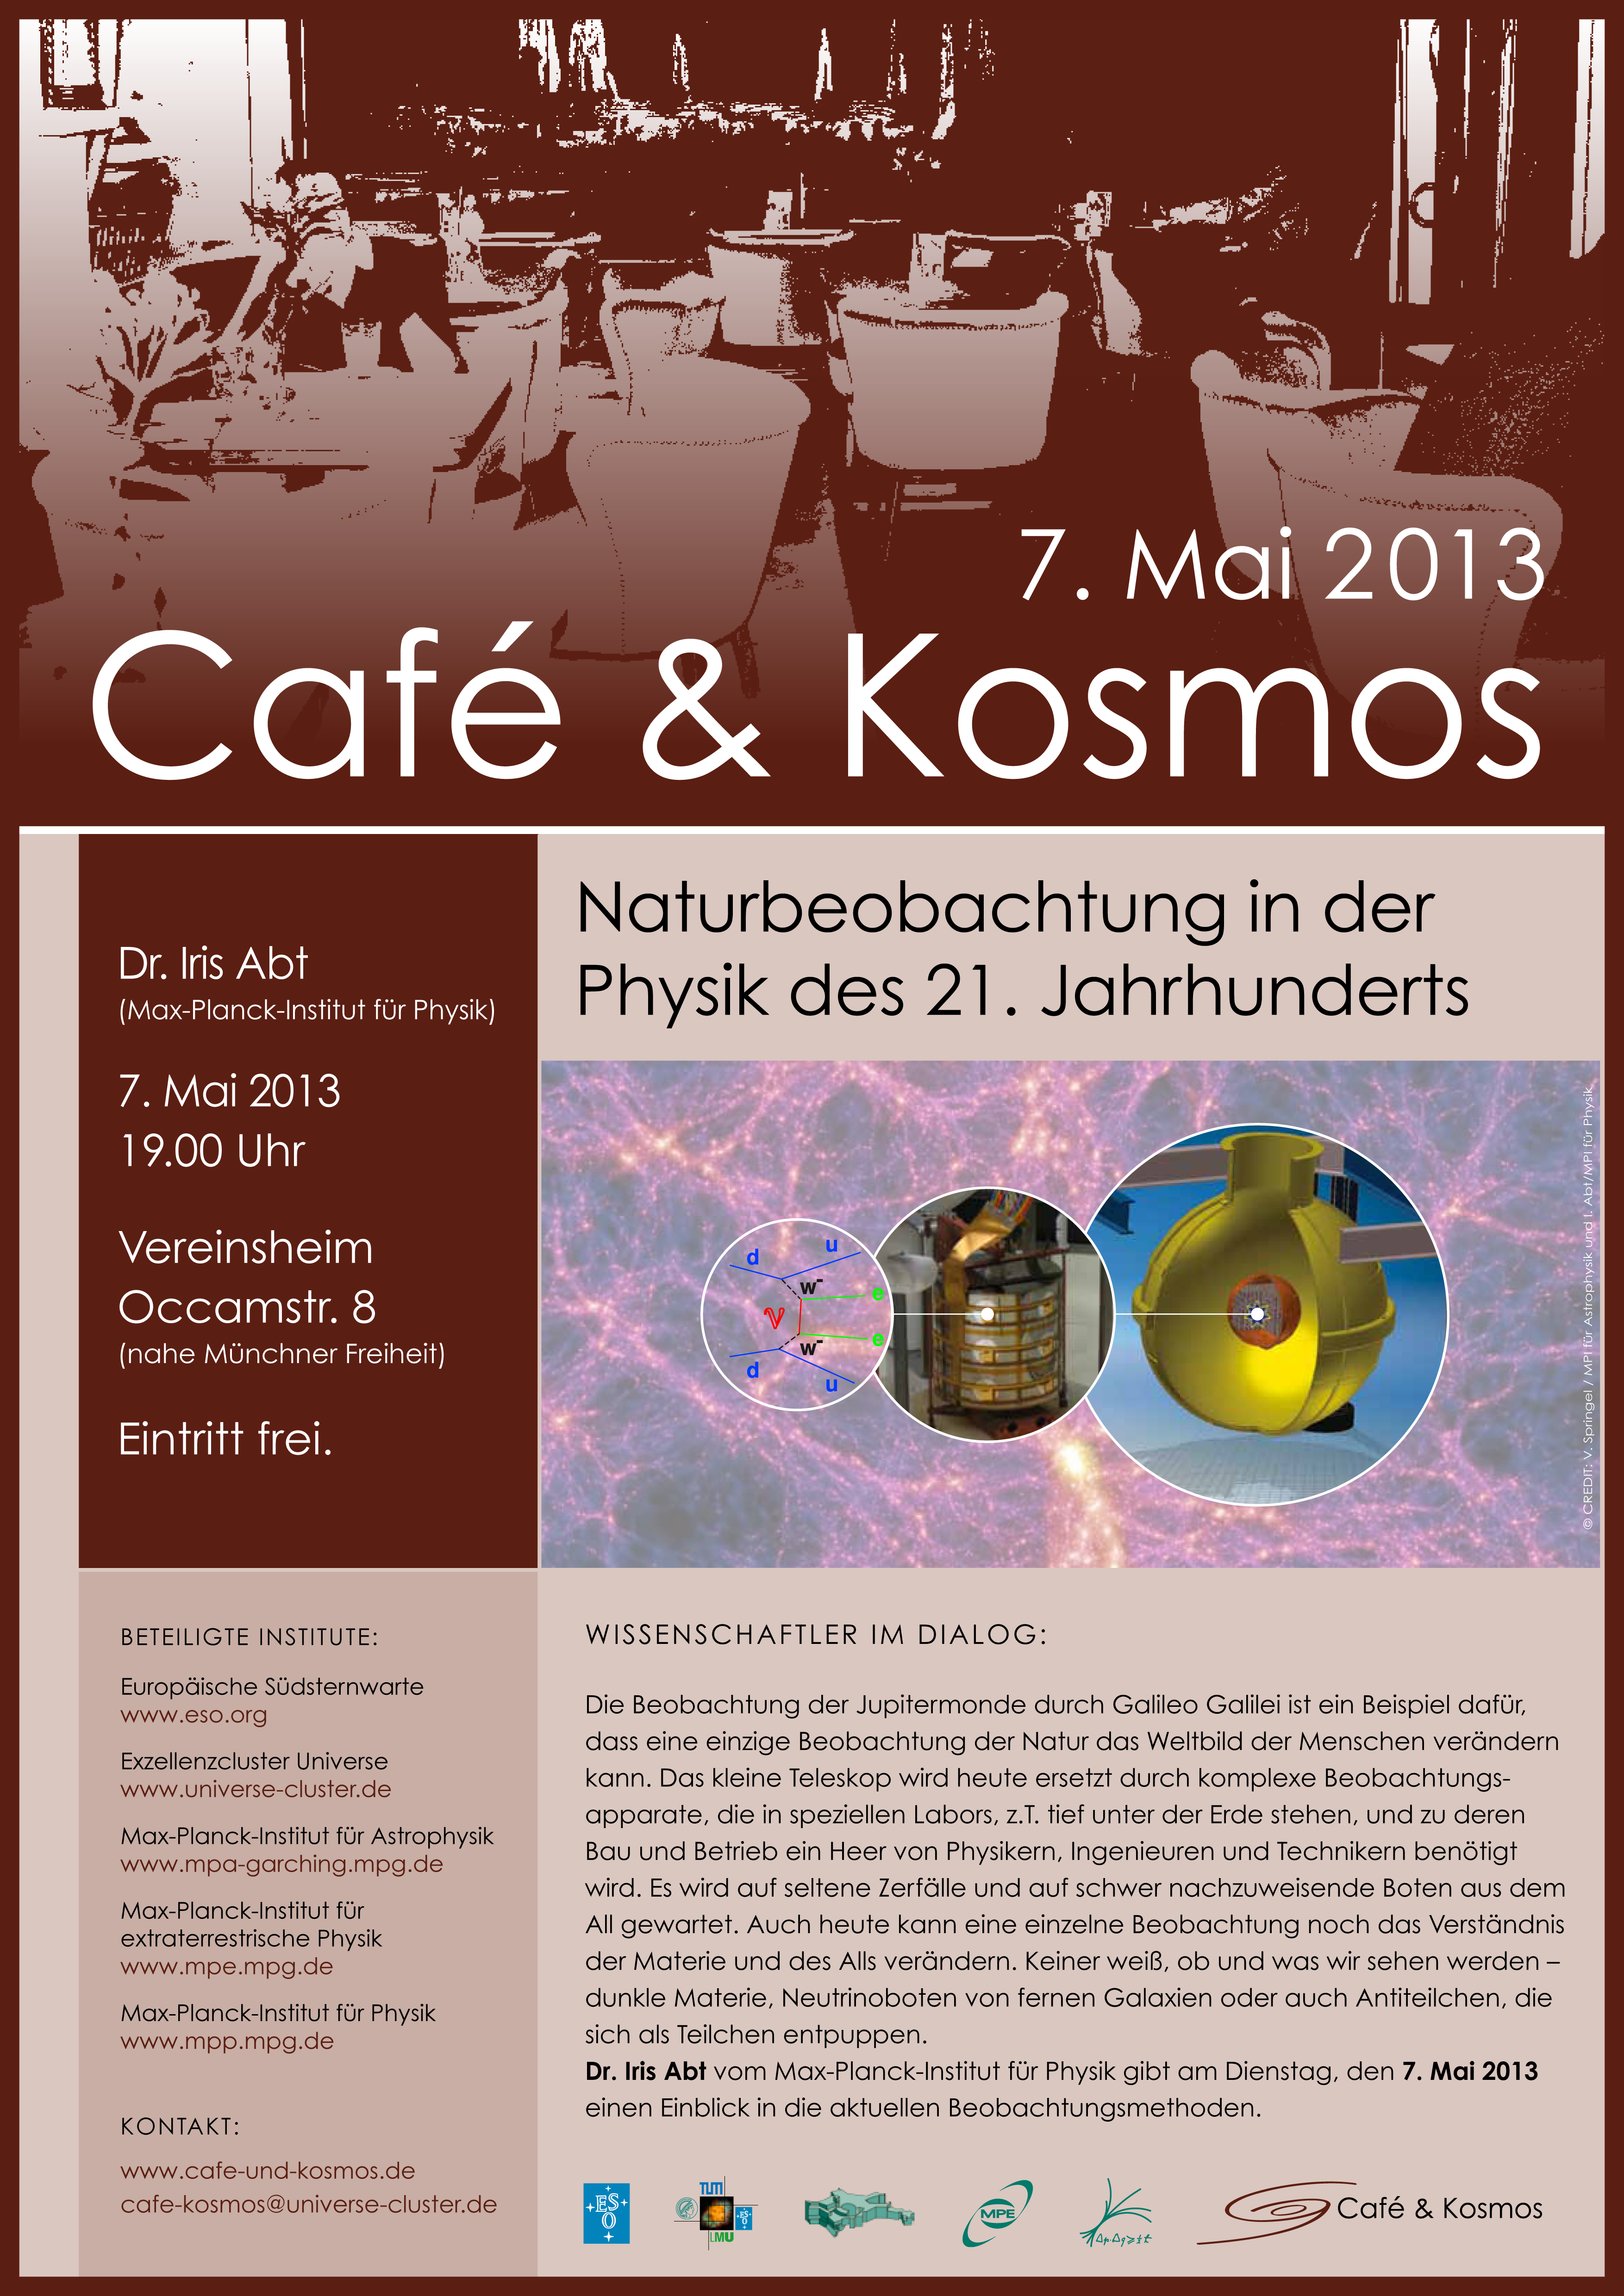

Café & Kosmos 7 May 2013

For more information about this event, visit Café & Kosmos

Credit: ESO / Café & Kosmos